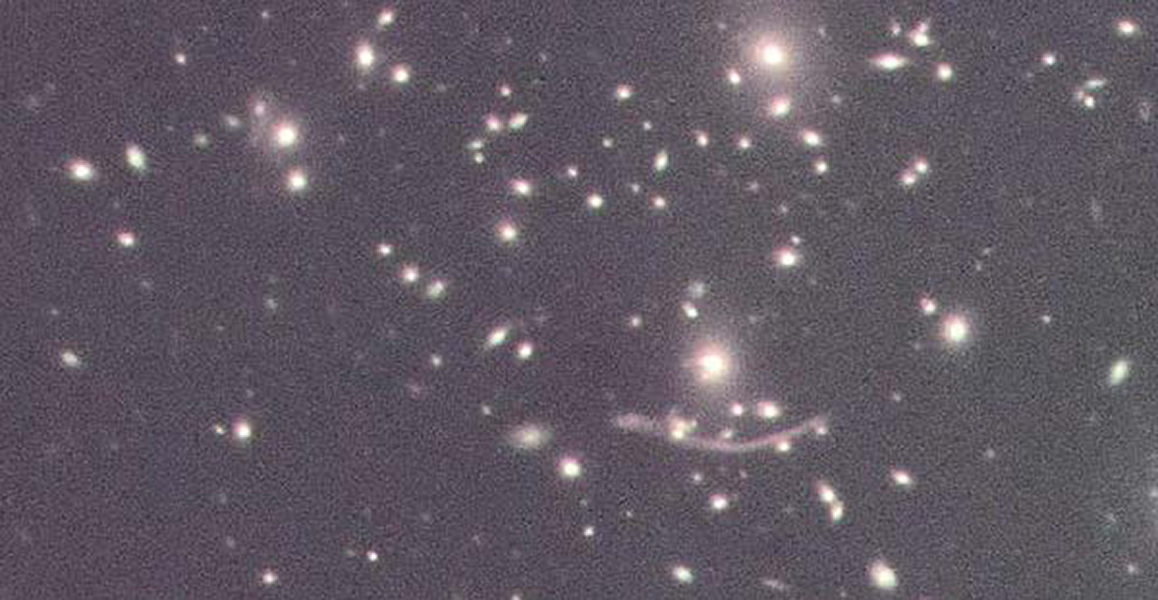

SAM images gravitational arcs in the Abel 370 cluster of galaxies

Nearly every "star" in this image is actually a galaxy. The SOAR Adaptive Module (SAM), built by CTIO/NOAO-S, is mounted on the SOAR 4.1 meter telescope: it creates an artificial laser guide star which enables the exquisite resolution seen here. The dark shadow on the left ( as seen in the full image) is produced by the SAM guide probe. Data were taken in September 2013 for the SAM science verification proposal by D. Caminha et al.

Credit: D. Caminha & SOAR/NOAO/AURA/NSF